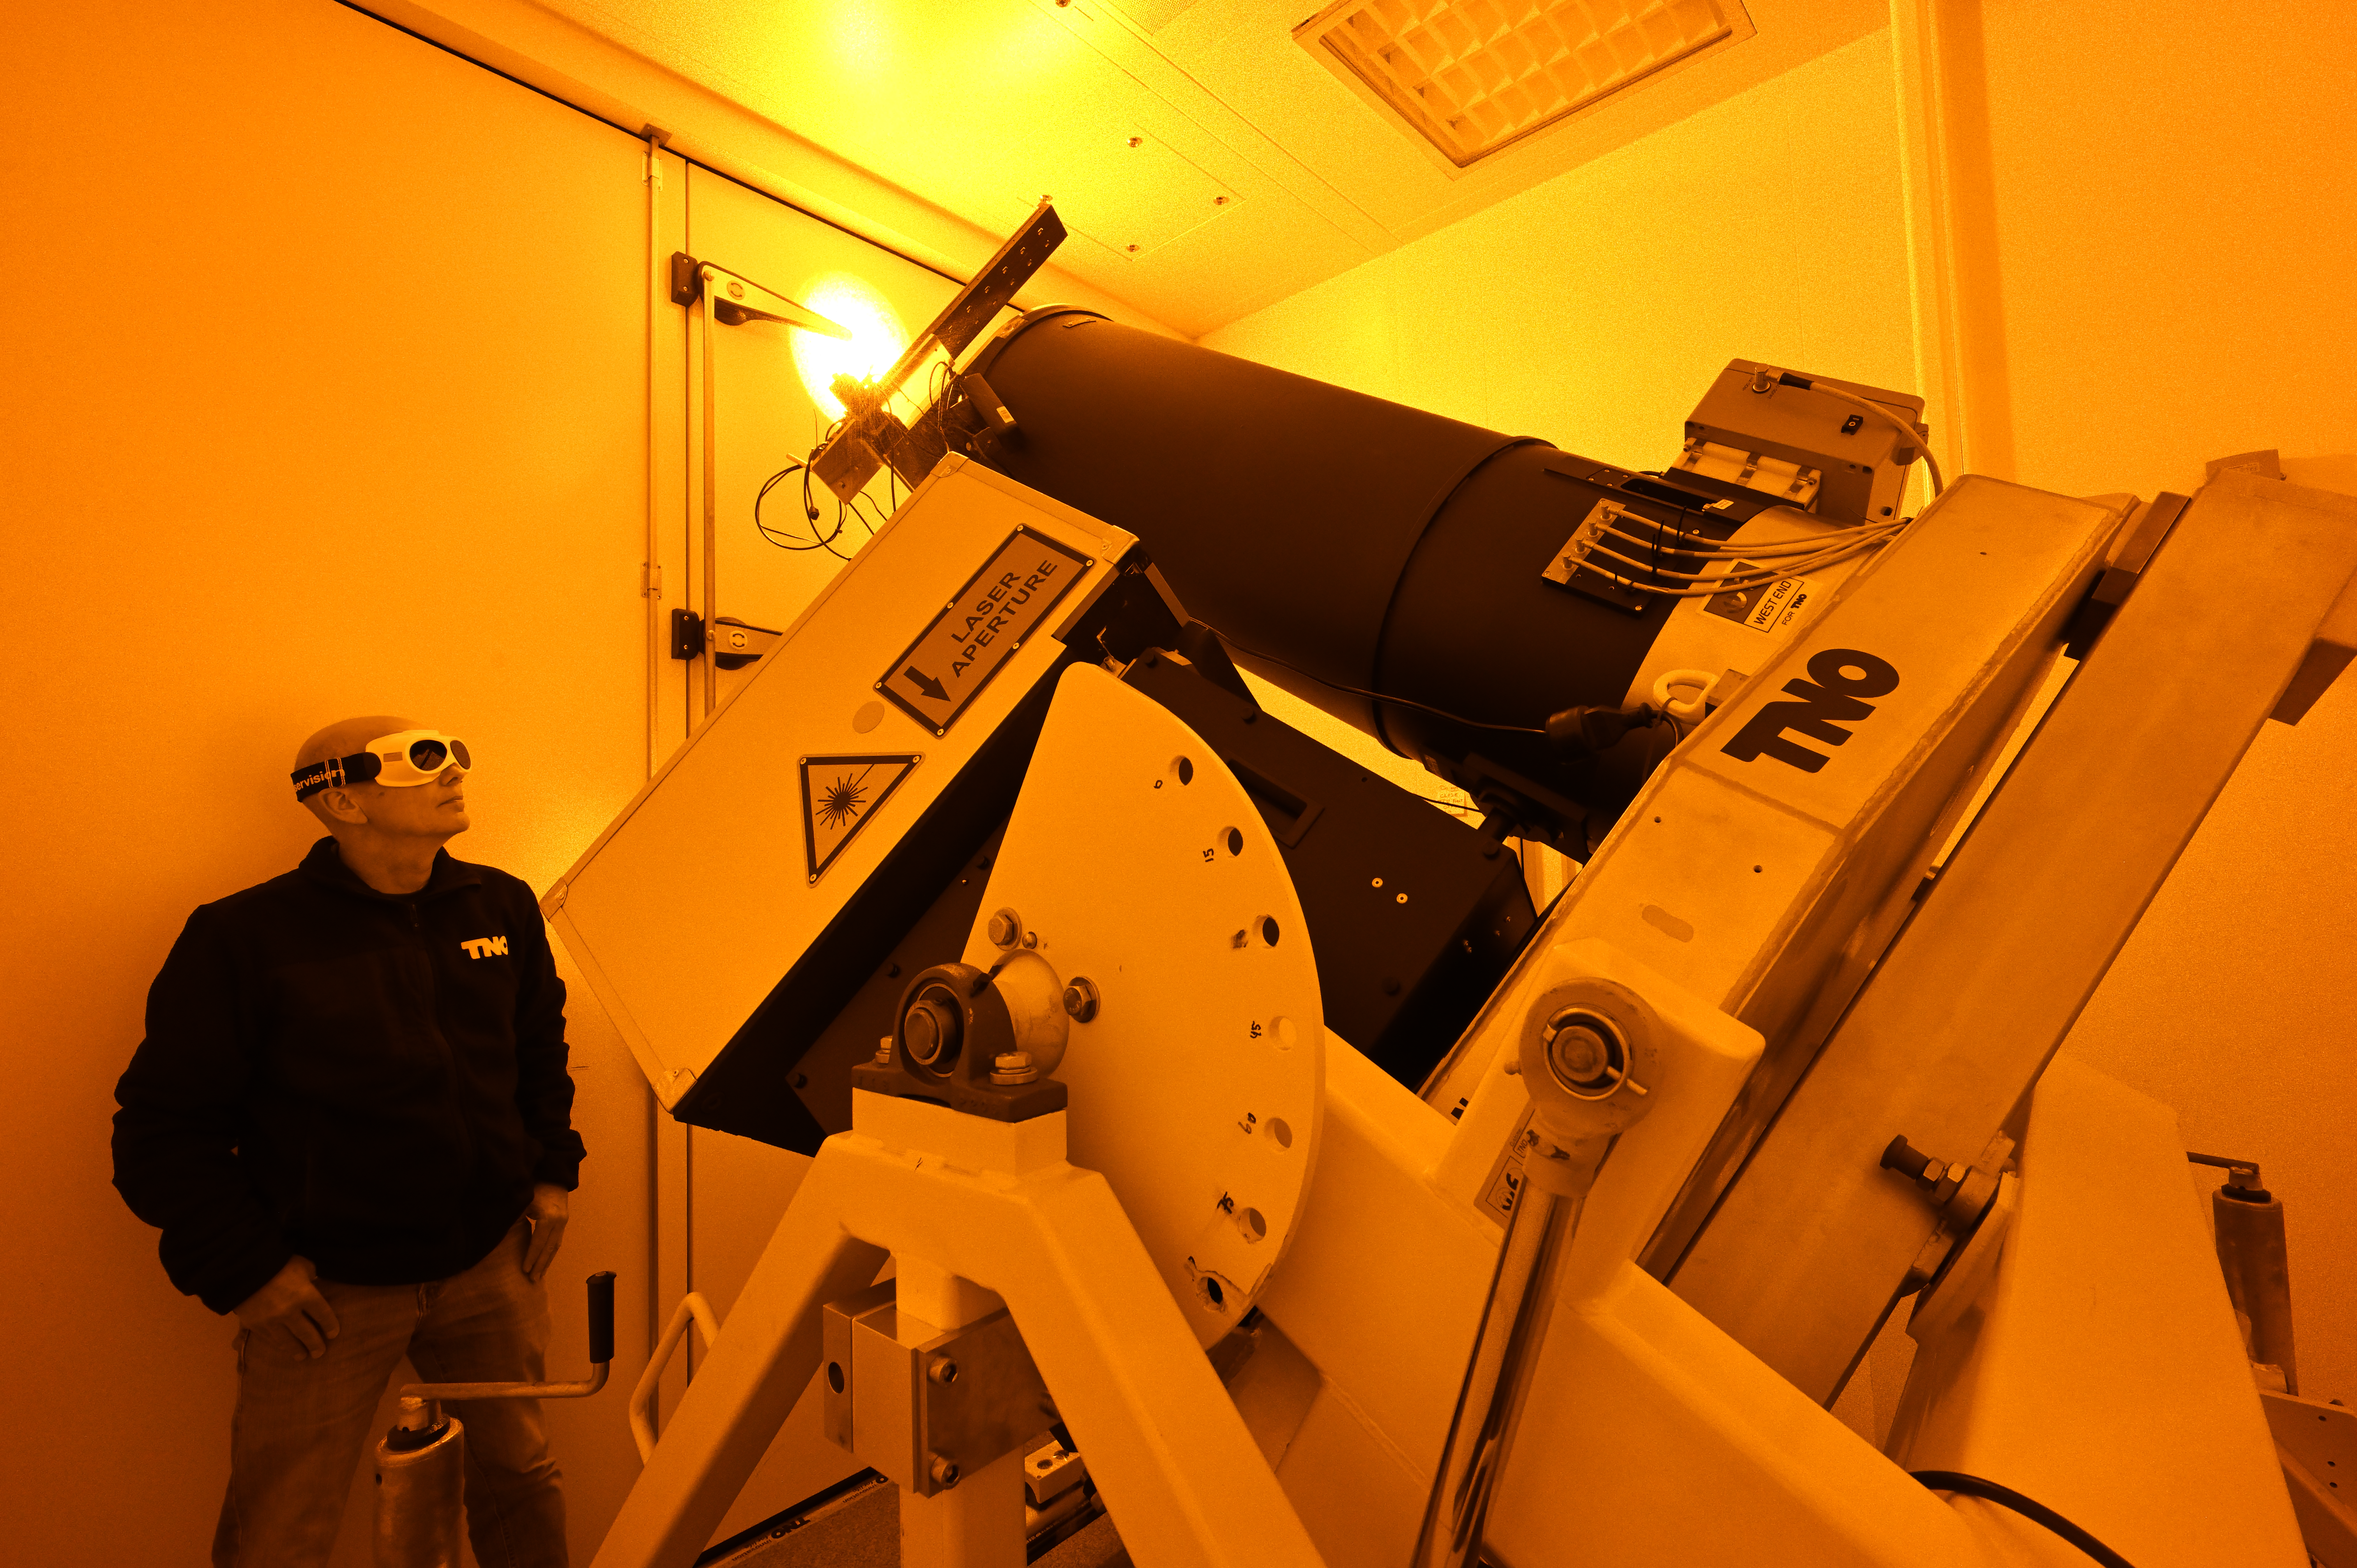

Testing the new Paranal lasers

This photograph shows the first laser projection system of the nine new lasers currently being built for ESO’s Very Large Telescope Interferometer, as part of the GRAVITY+ upgrades, and ESO’s Extremely Large Telescope. The projection system was built in the Netherlands by companies TNO and Demcon. After some tests at ESO’s Headquarters in Garching, Germany, where this photograph was taken, the system recently passed a successful review.

Credit: ESO/TNO/Demcon/Fred Kamphues (www.fredkamphues.com)